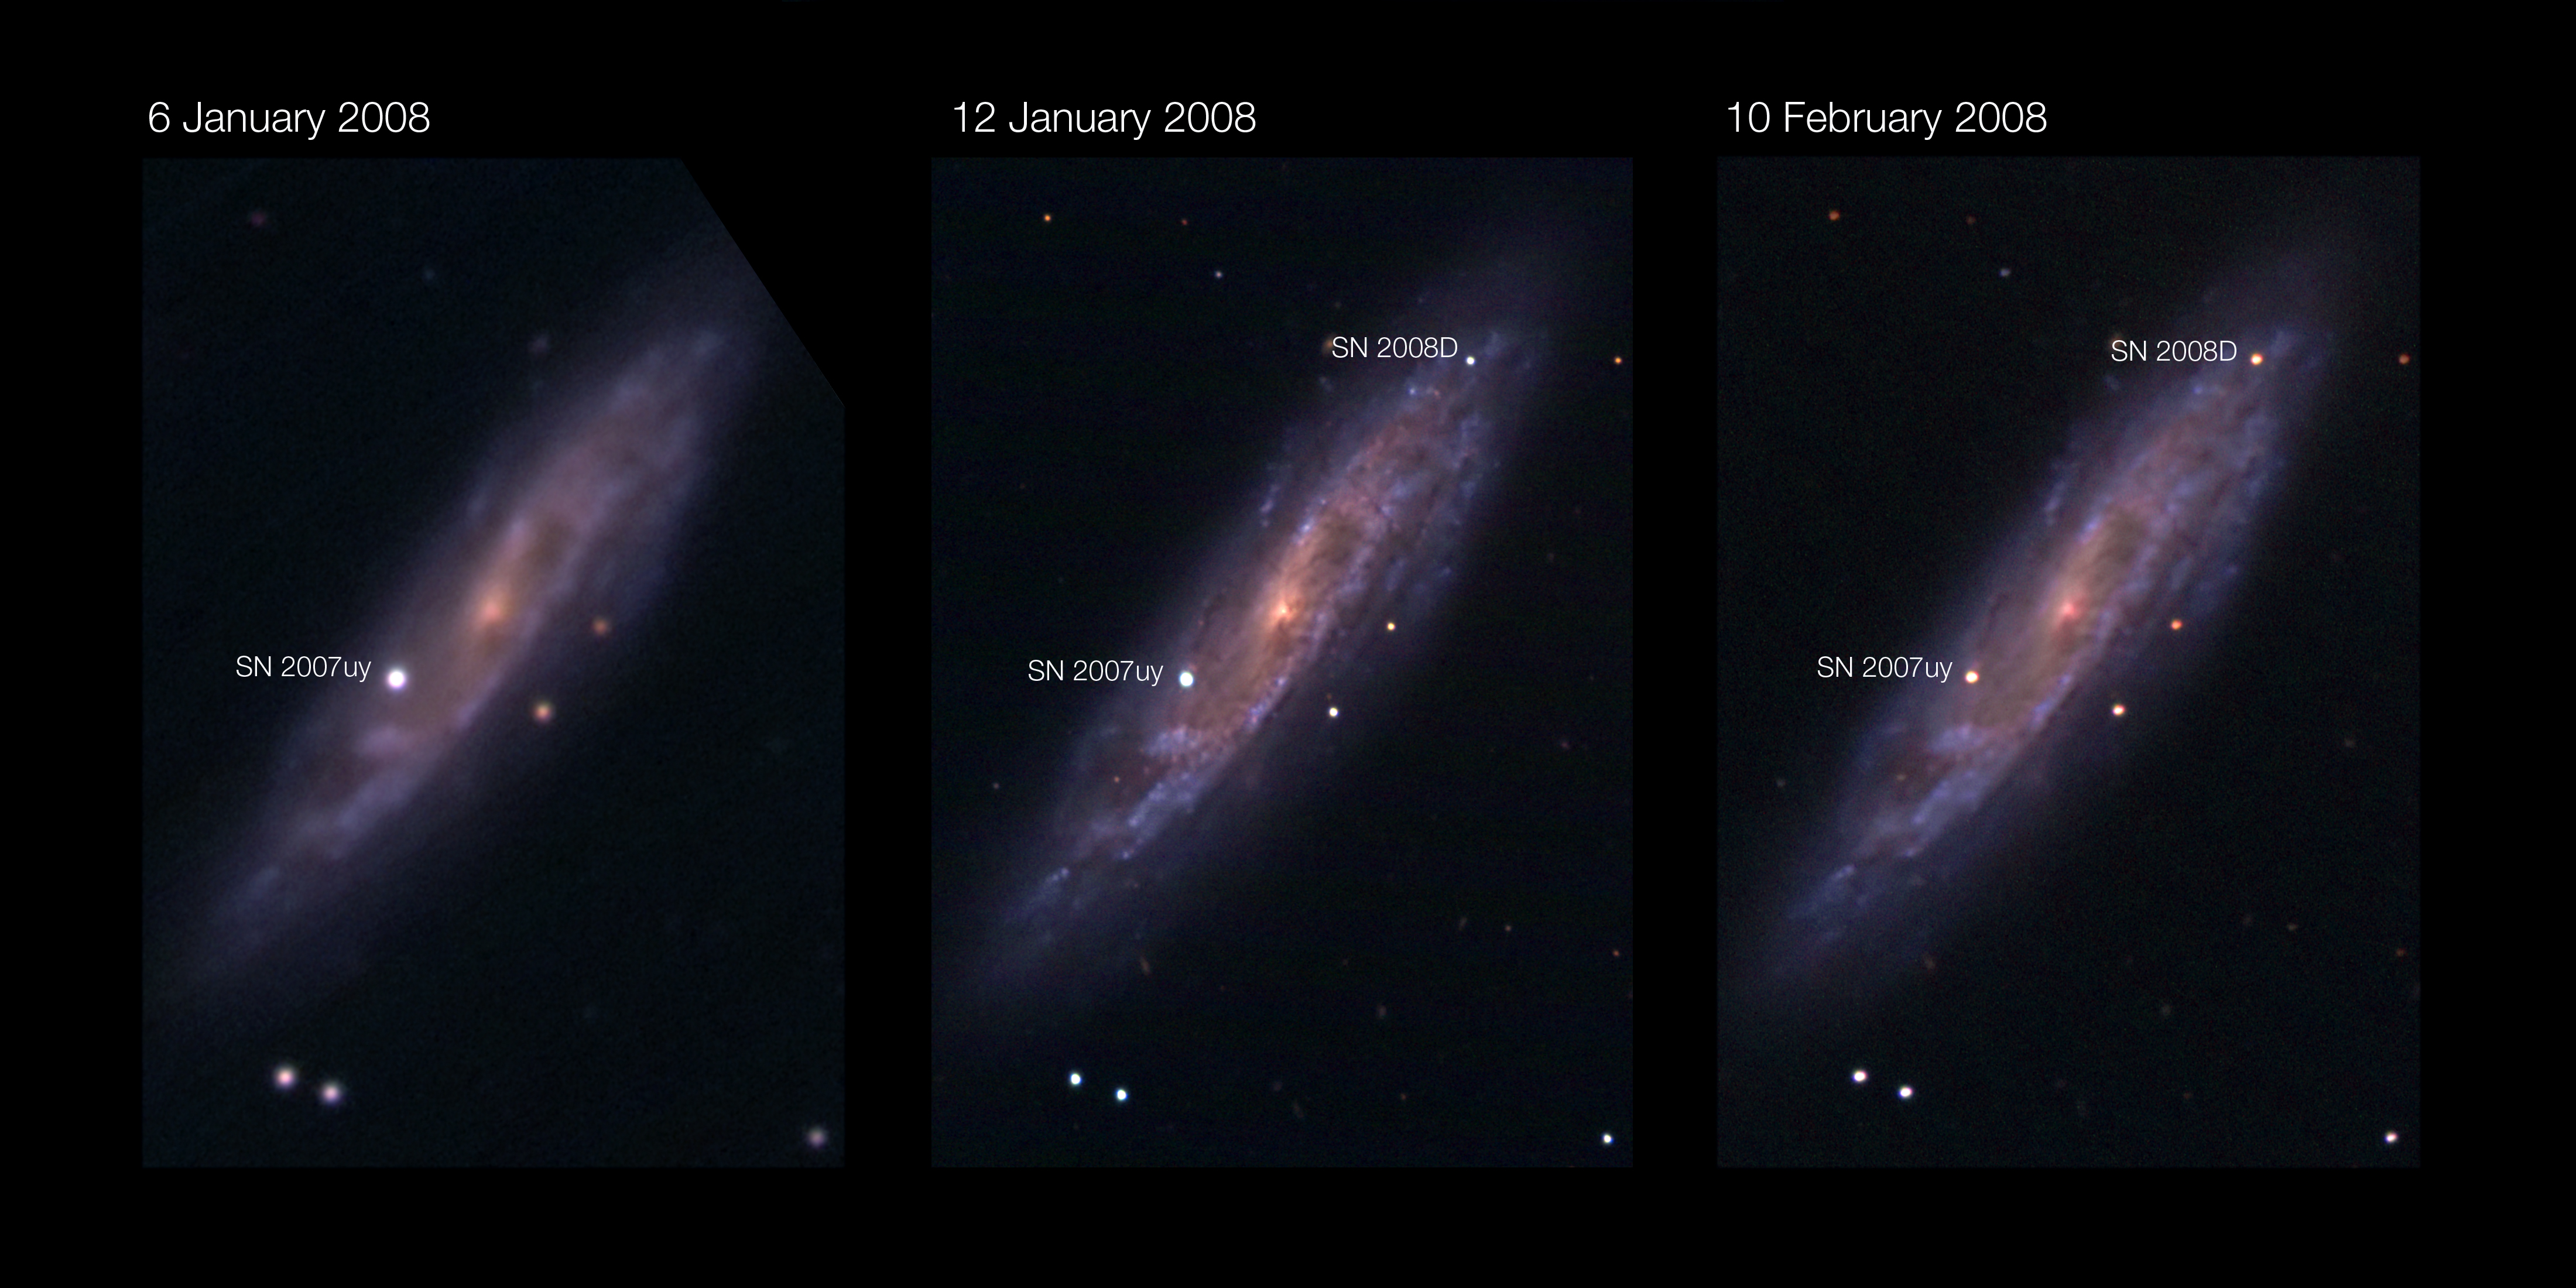

The quiet explosion (annotated)

Images at three different epochs of the spiral galaxy NGC 2770, located 90 million light-years away towards the Lynx constellation, observed from the Asiago Observatory. The first image on 6 January 2008 reveals only the fading supernova SN 2007uy, which was discovered at the end of 2007. The second image, taken 6 days later, shows the newly discovered supernova SN 2008D. It is very rare for two supernovae to happen at the same time in a galaxy, as a supernova on average happens only once every hundred years. The last one to have been seen in our Milky Way dates back from 1604. The third image, taken almost a month later, still shows the two supernovae. SN 2007uy has faded, while SN 2008D brightened. The small animation shows an interpolation between these three images.

Credit: ESO